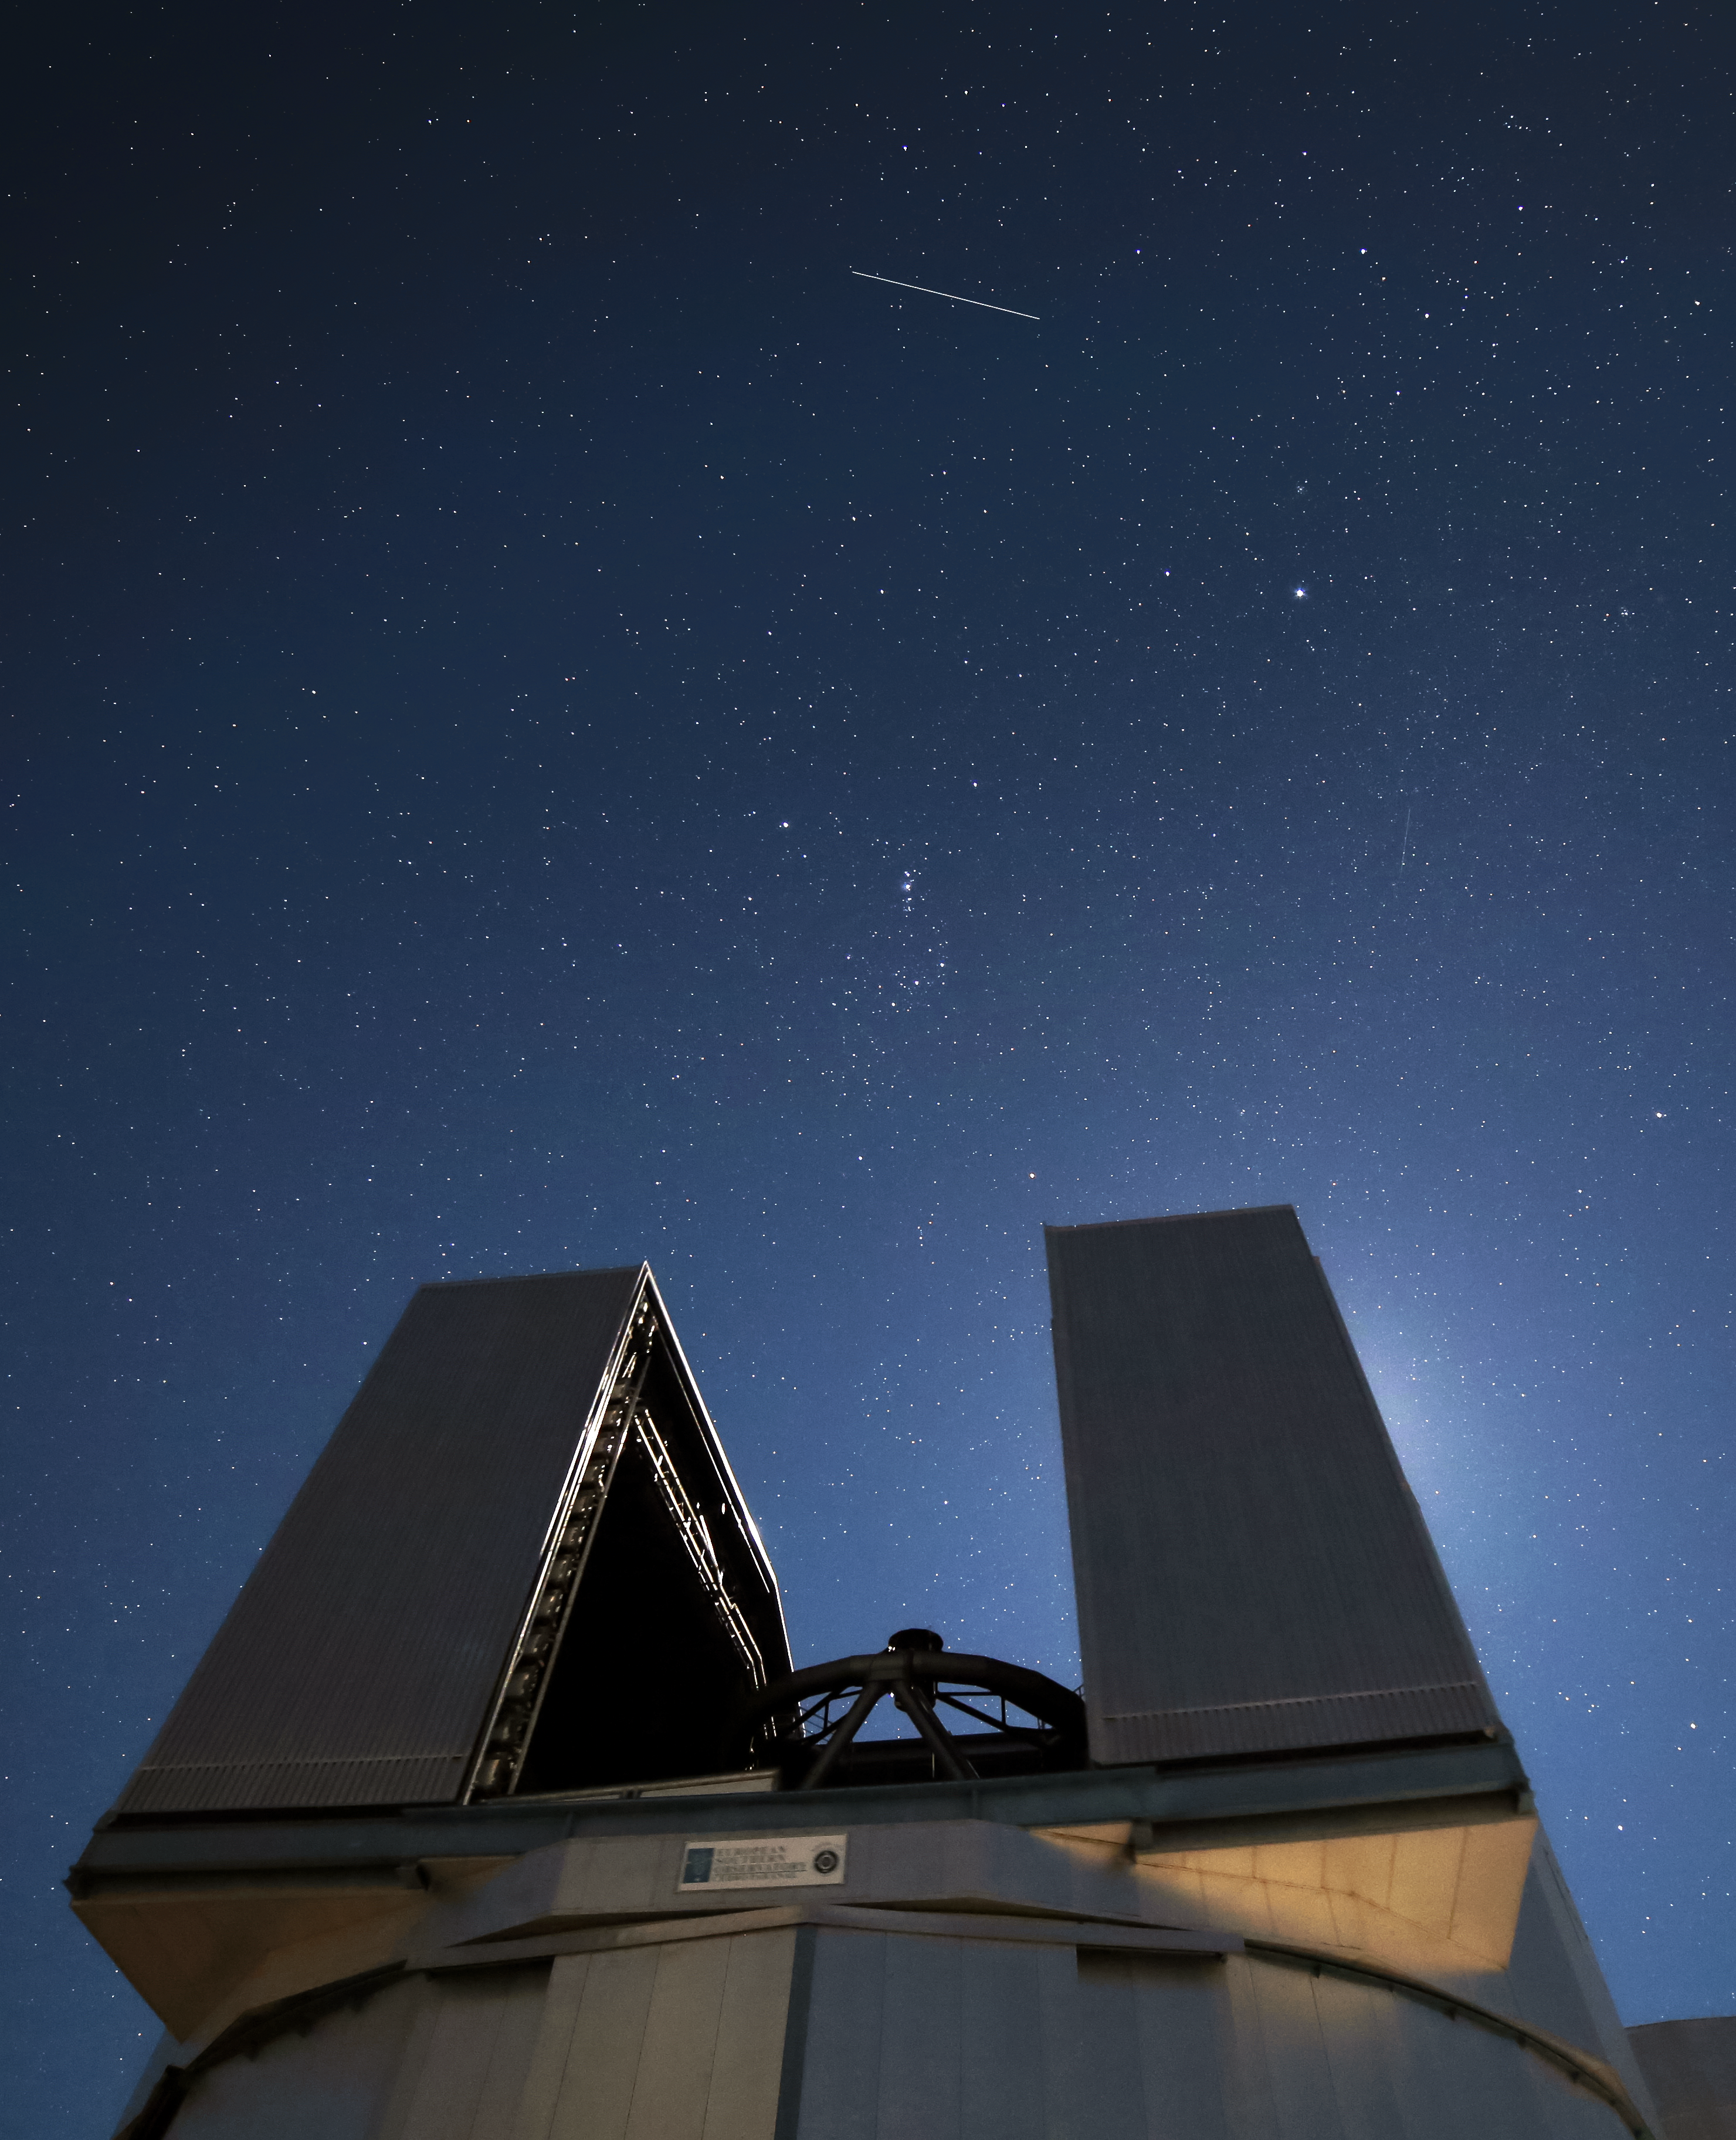

UT3, the Moon and Hubble Space Telescope

One of the Very Large Telescope Unit Telescopes is observing the night sky, with the moon shining bright just behind it and the NASA/ESA Hubble Space Telescope leaving a trace of light in the sky.

Credit: R. Wesson/ESO